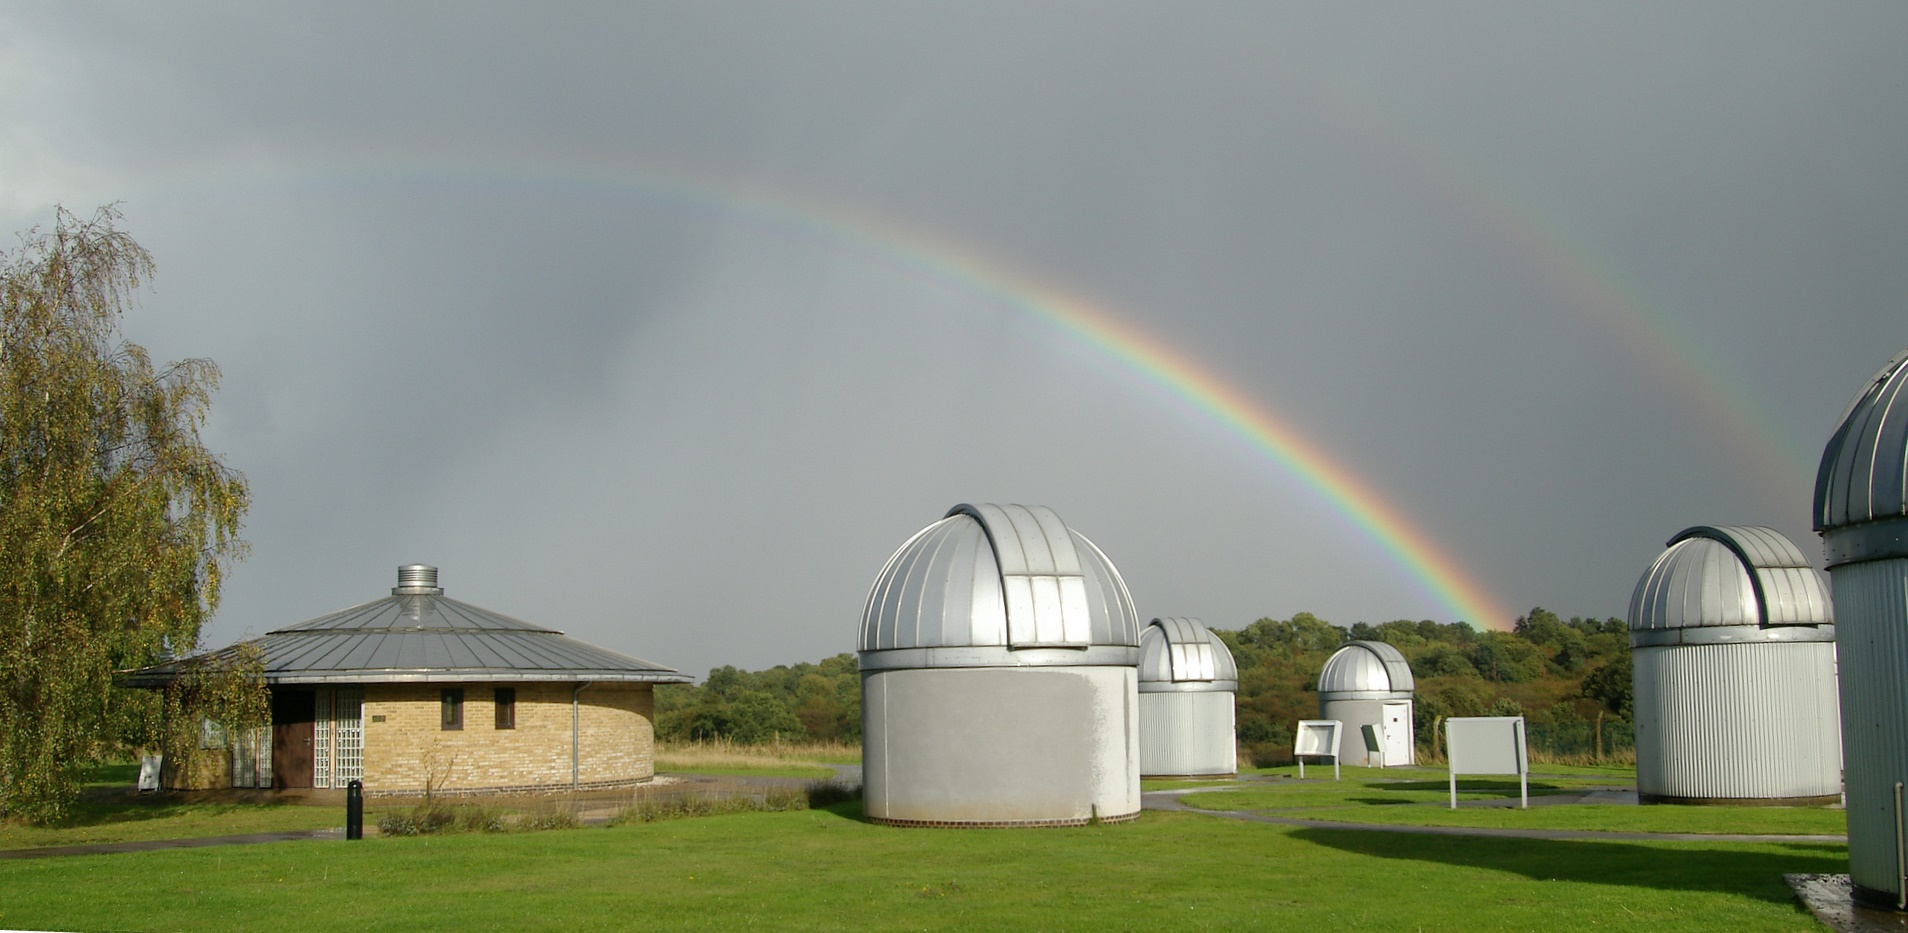

The Bayfordbury Observatory

The Bayfordbury Observatory

Credit: The Bayfordbury Observatory is an ESO Outreach Partner Organisation. Read more on: http://www.eso.org/public/outreach/partnerships/organisations.html